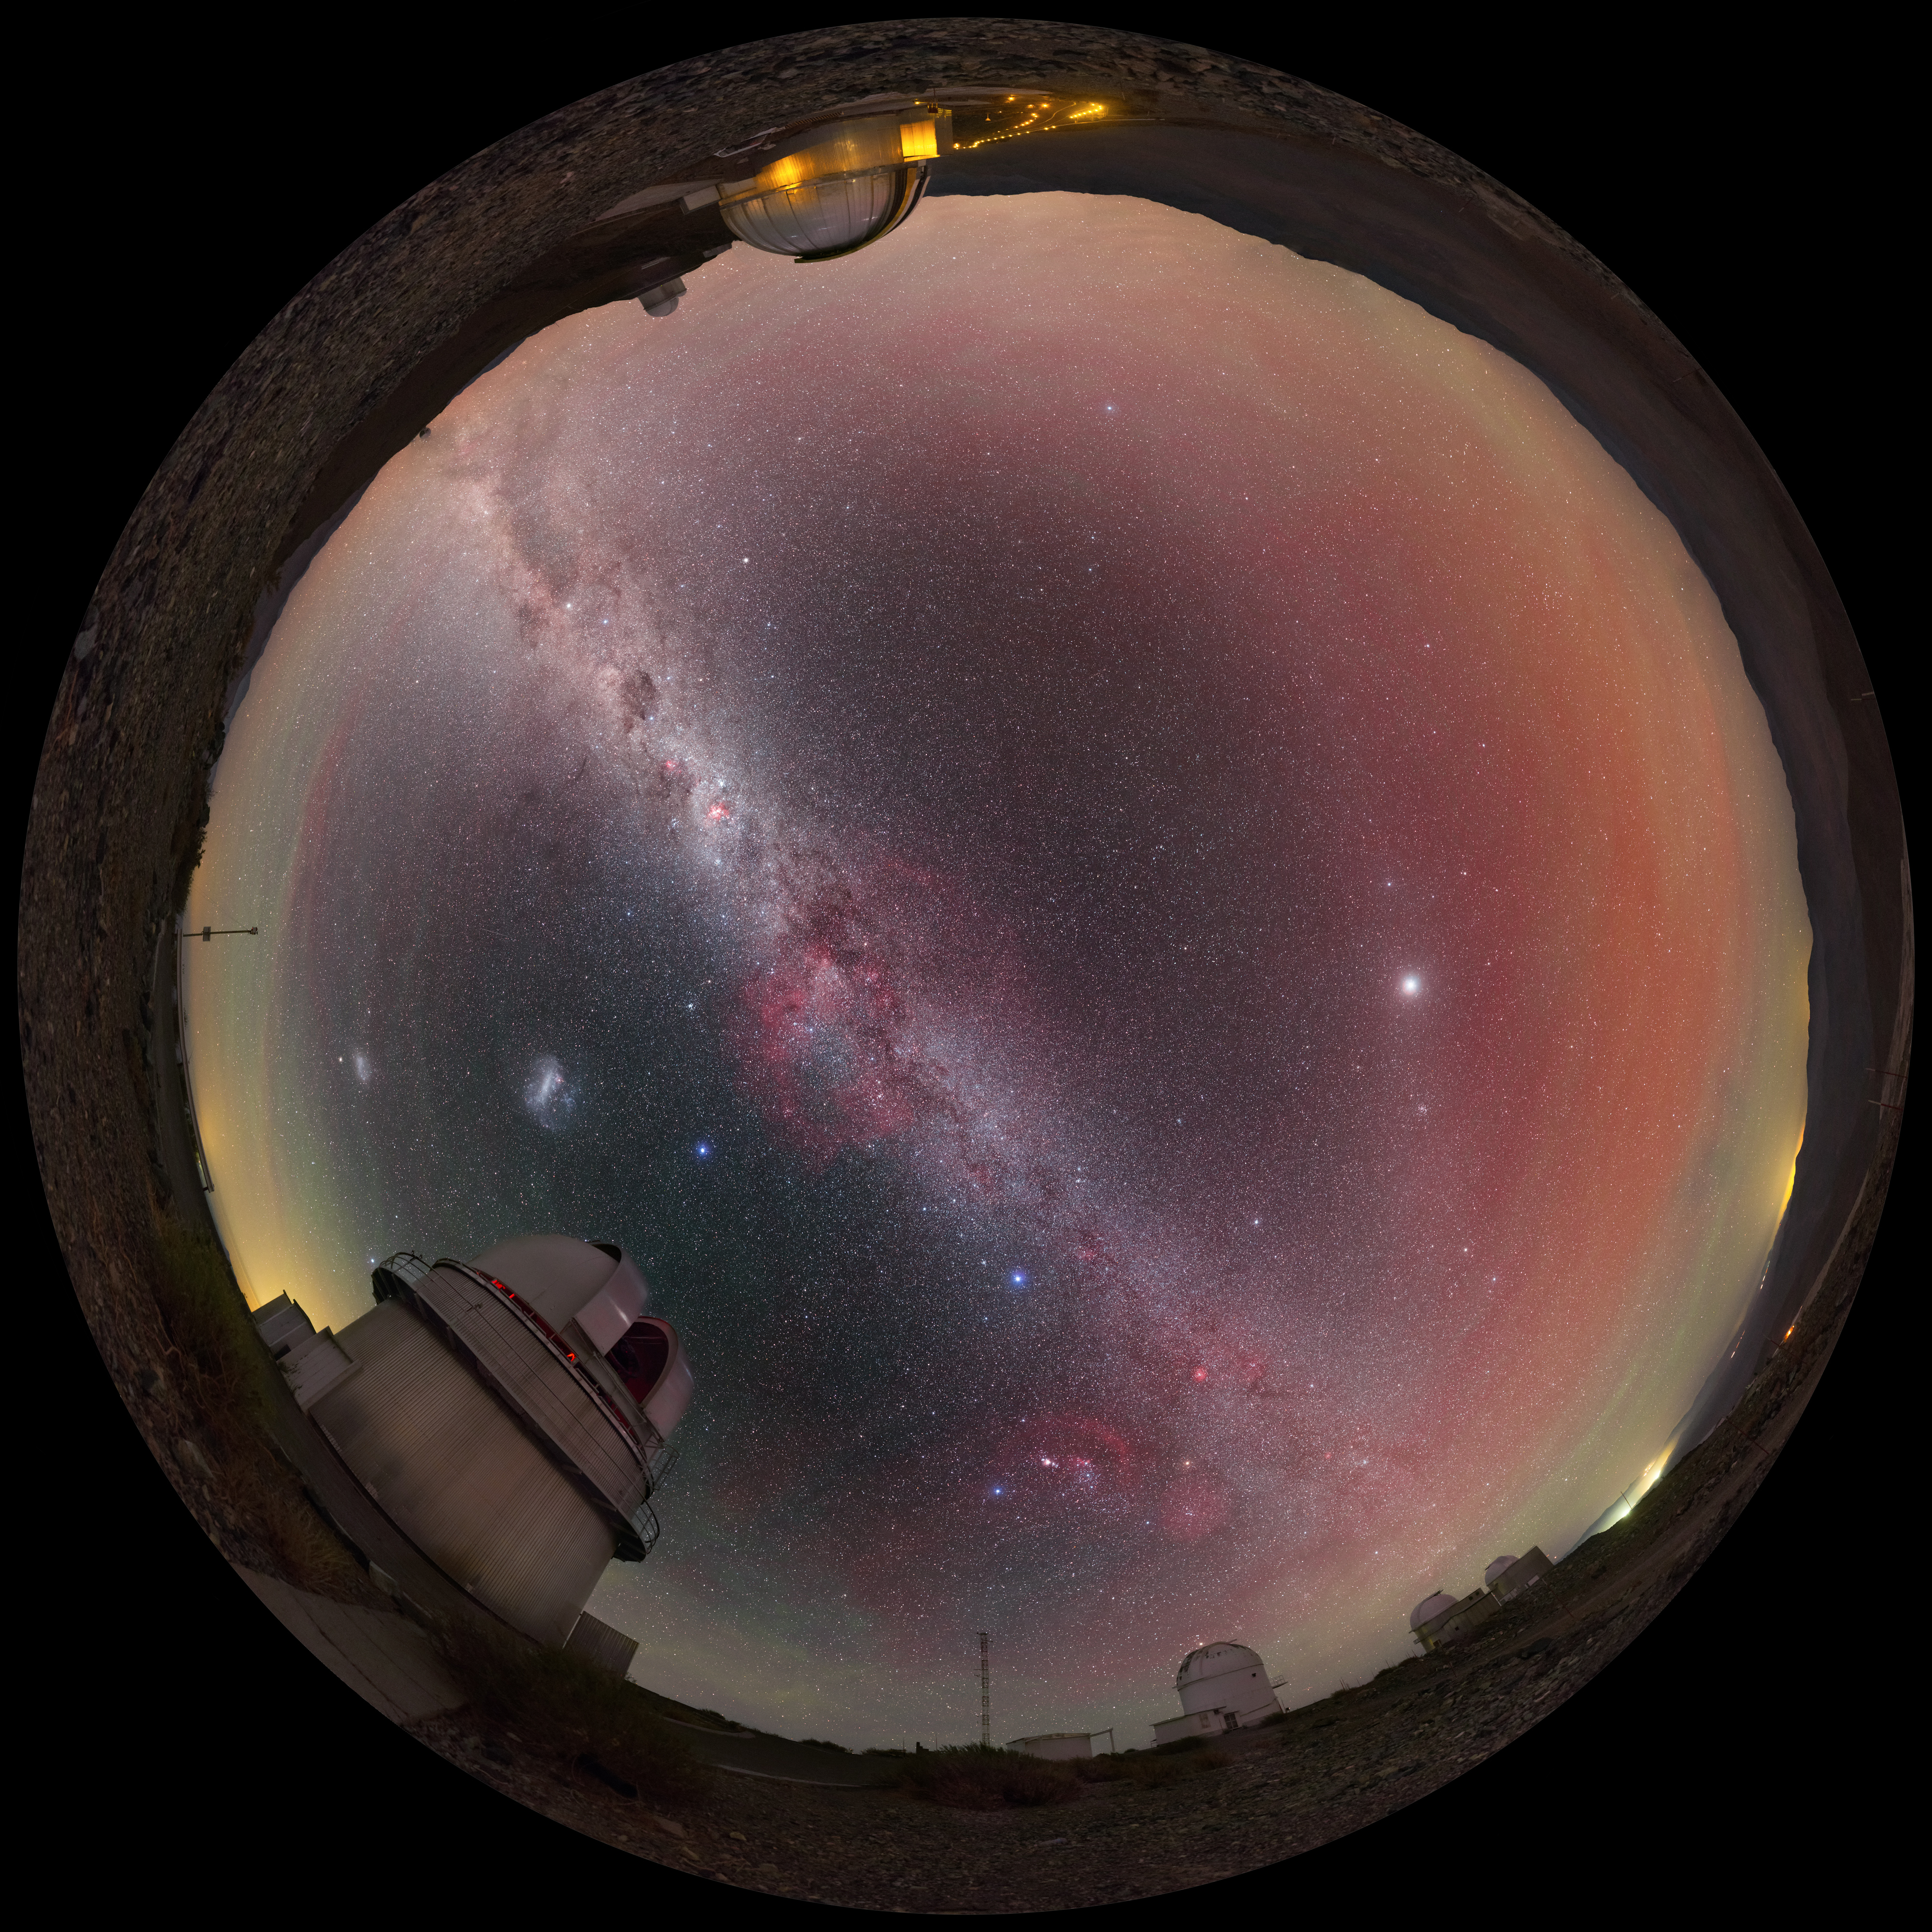

View above the Danish 1.54-metre telescope

This fulldome view above the Danish 1.54-metre telescope, located at ESO's La Silla Observatory in northern Chile, reveals a plethora of cosmic curiosities. The majestic Milky Way stretches from one horizon to another, while the Magellanic Clouds hover nearby. Red and green hues fills the air, produced by a phenomena called airglow.

Credit: P. Horálek/ESO